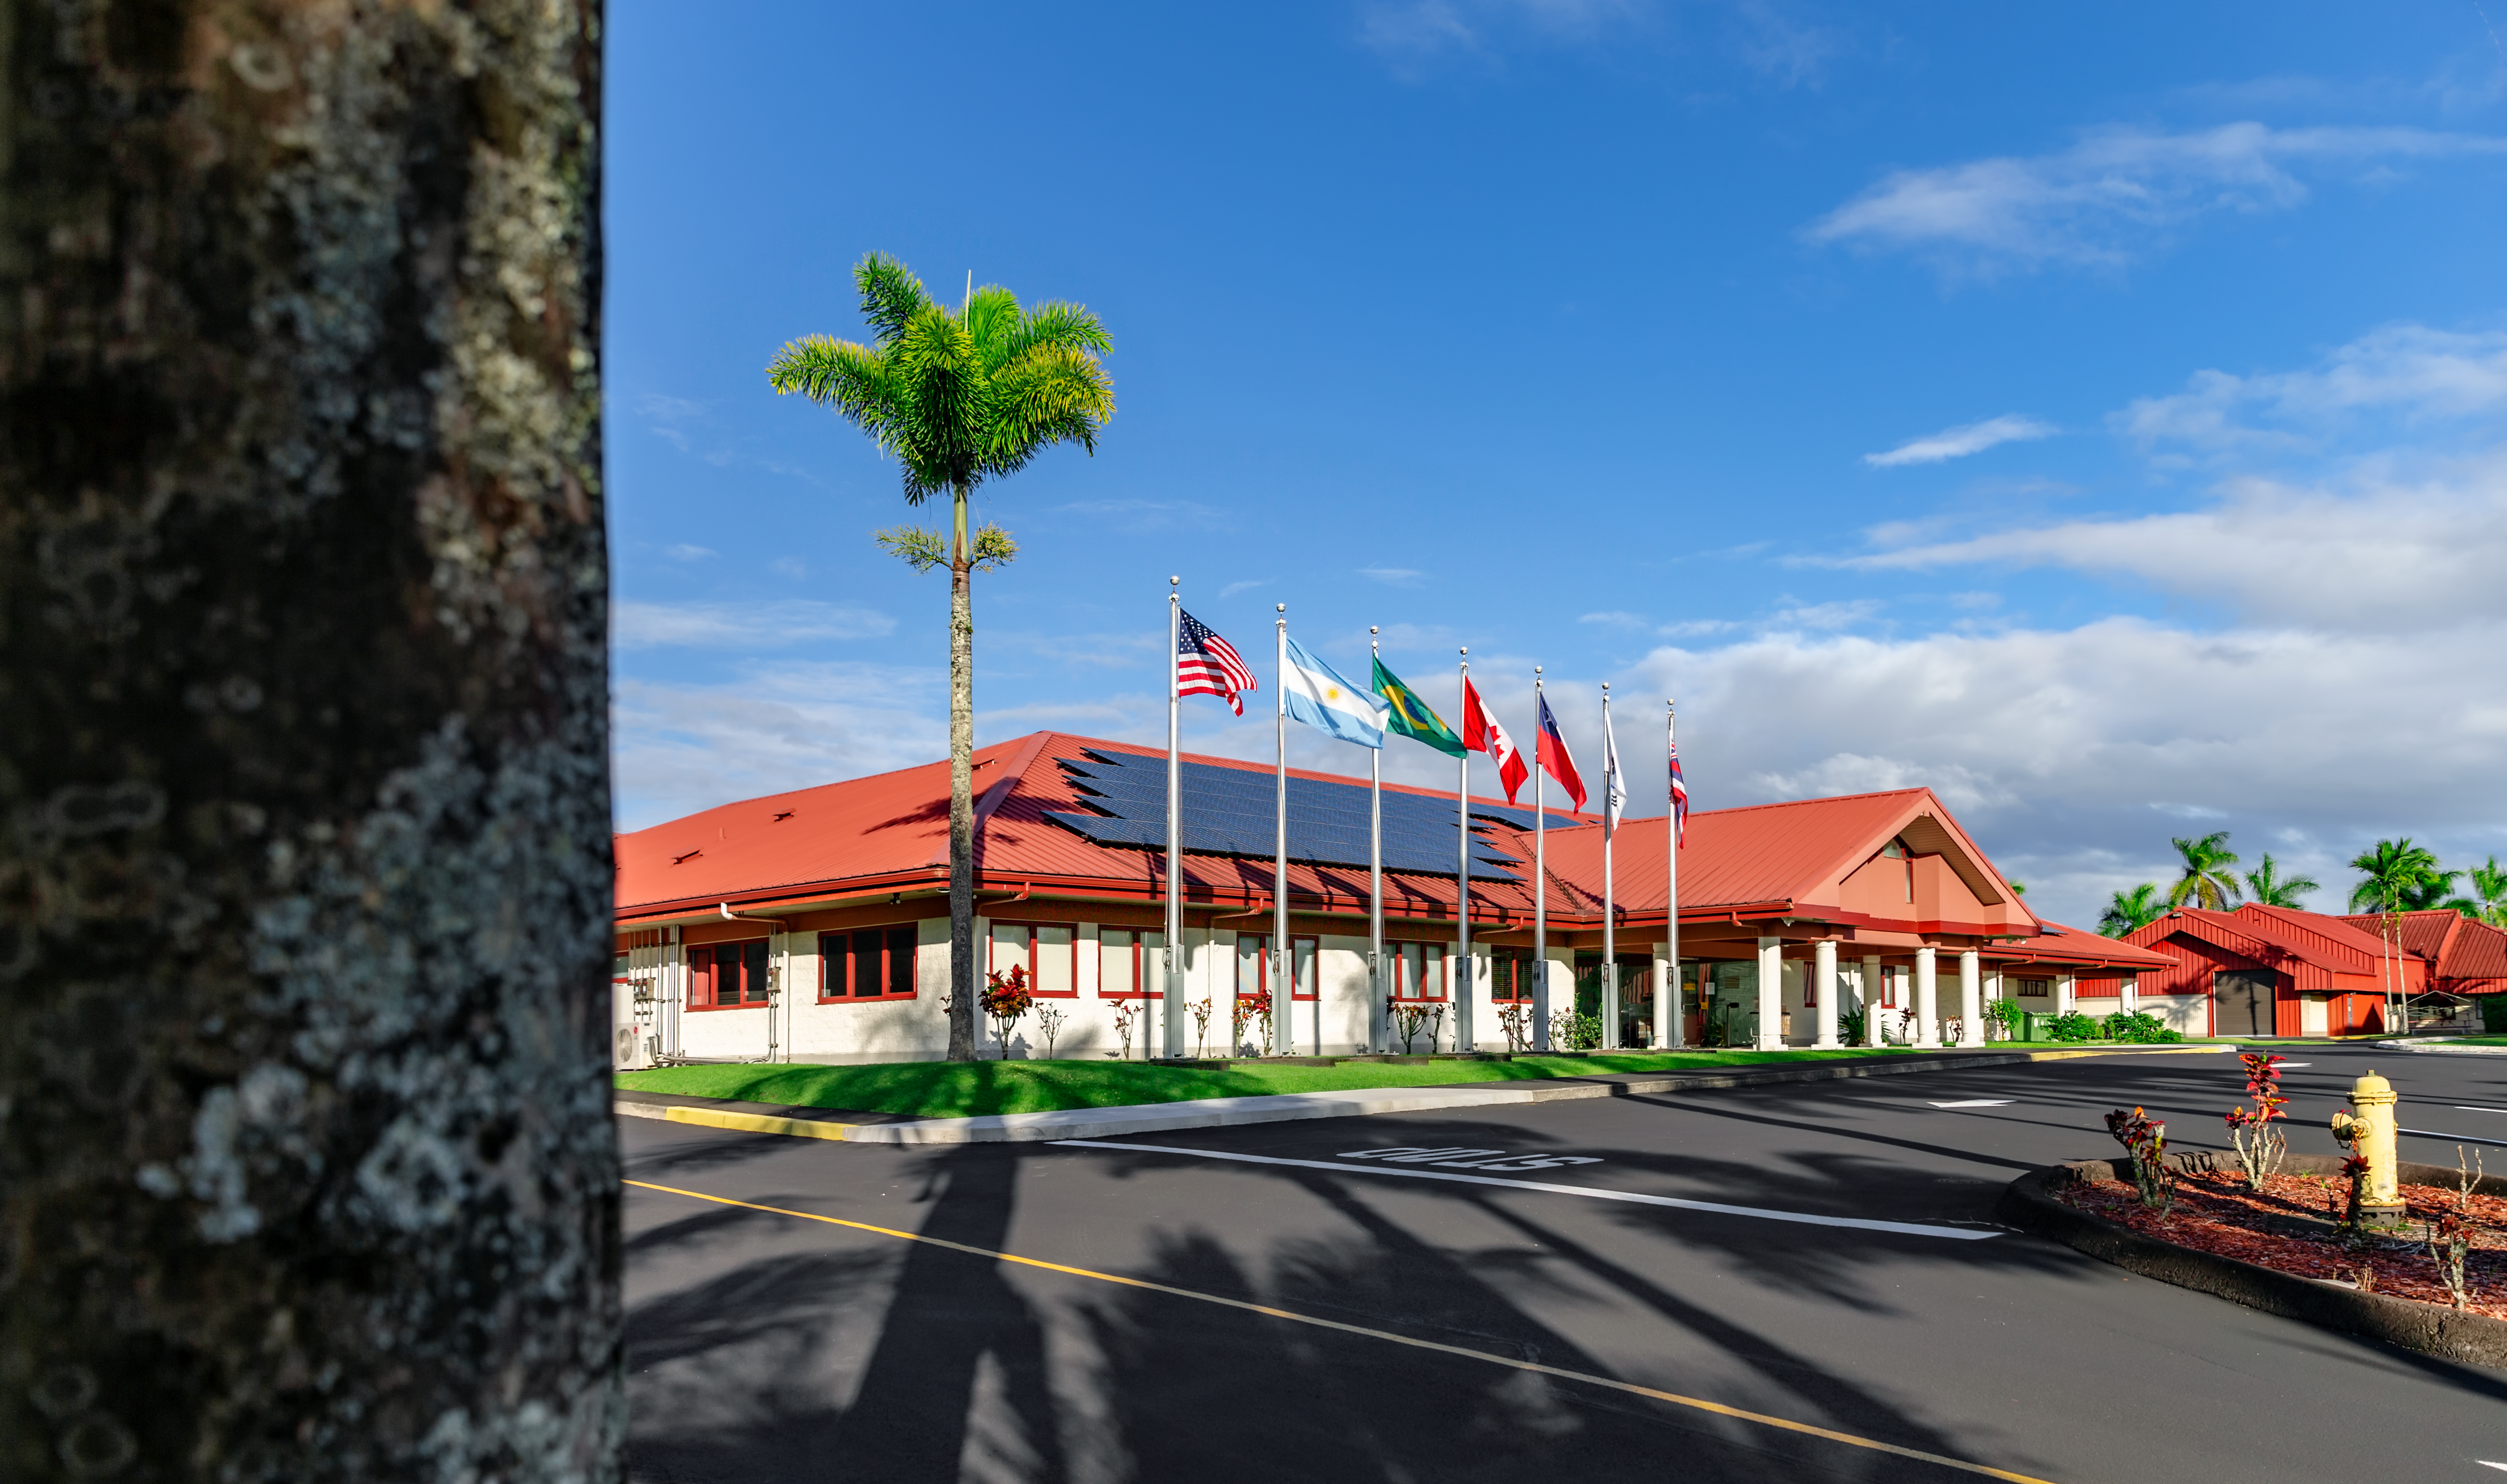

International Gemini Observatory Headquarters

The headquarters of the International Gemini Observatory in Hilo, Hawaii.

Credit: International Gemini Observatory/NOIRLab/NSF/J.Pollard